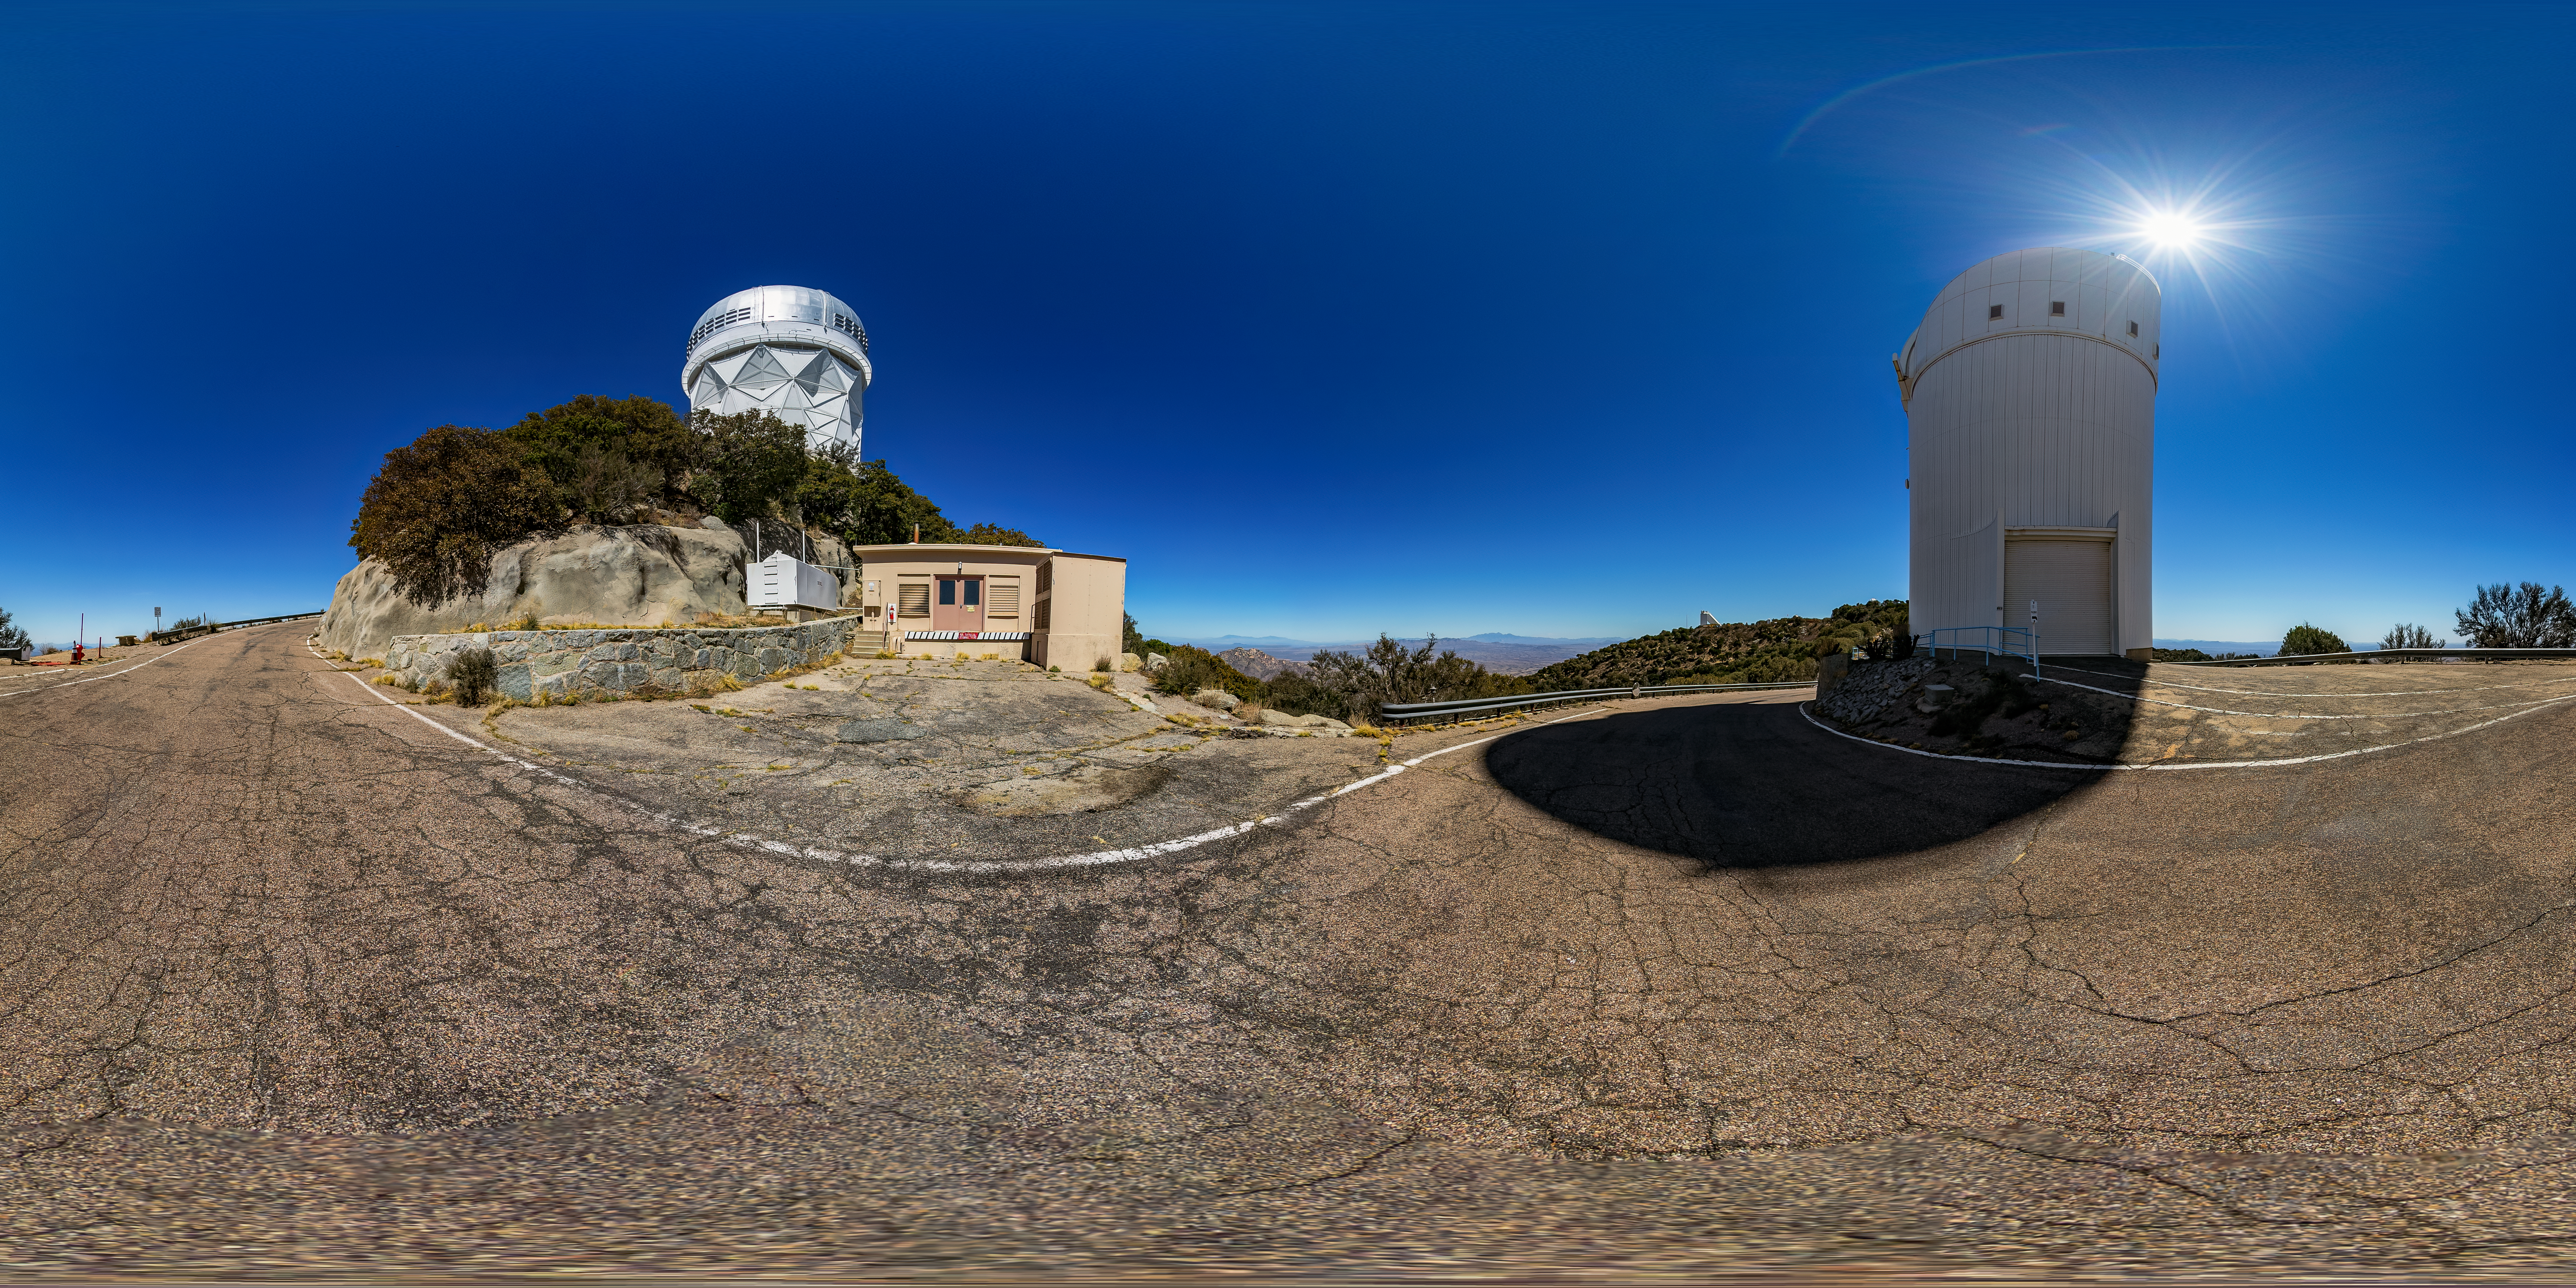

UArizona Bok 2.3-meter Telescope 360 Panorama

A 360 panorama view of the UA Bok 2.3-meter Telescope at Kitt Peak National Observatory (KPNO), a Program of NSF NOIRLab, with the Nicholas U. Mayall 4-meter Telescope in the distance.

Credit: KPNO/NOIRLab/NSF/AURA/T. Matsopoulos